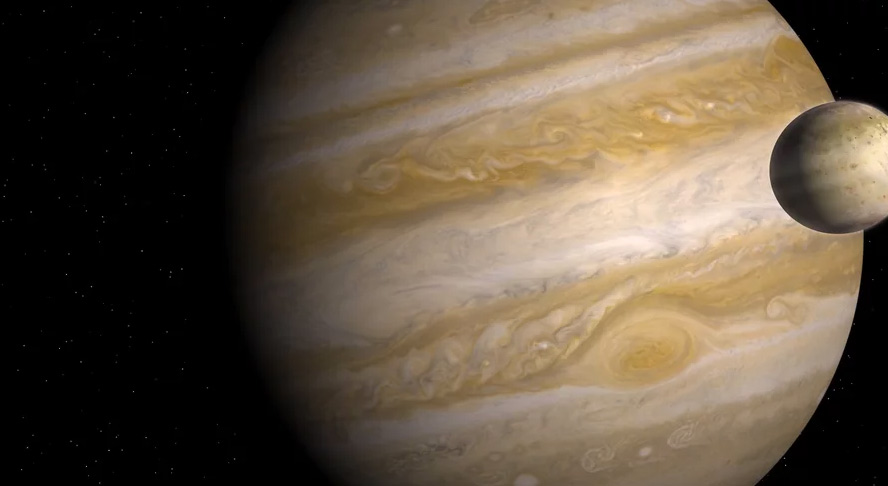

Animation of Io Passing Jupiter

Credit: Alexandra Angelich (NRAO/AUI/NSF); Steve Albers/NOAA; NASA/Björn Jónsson. Music: Mark Mercury.